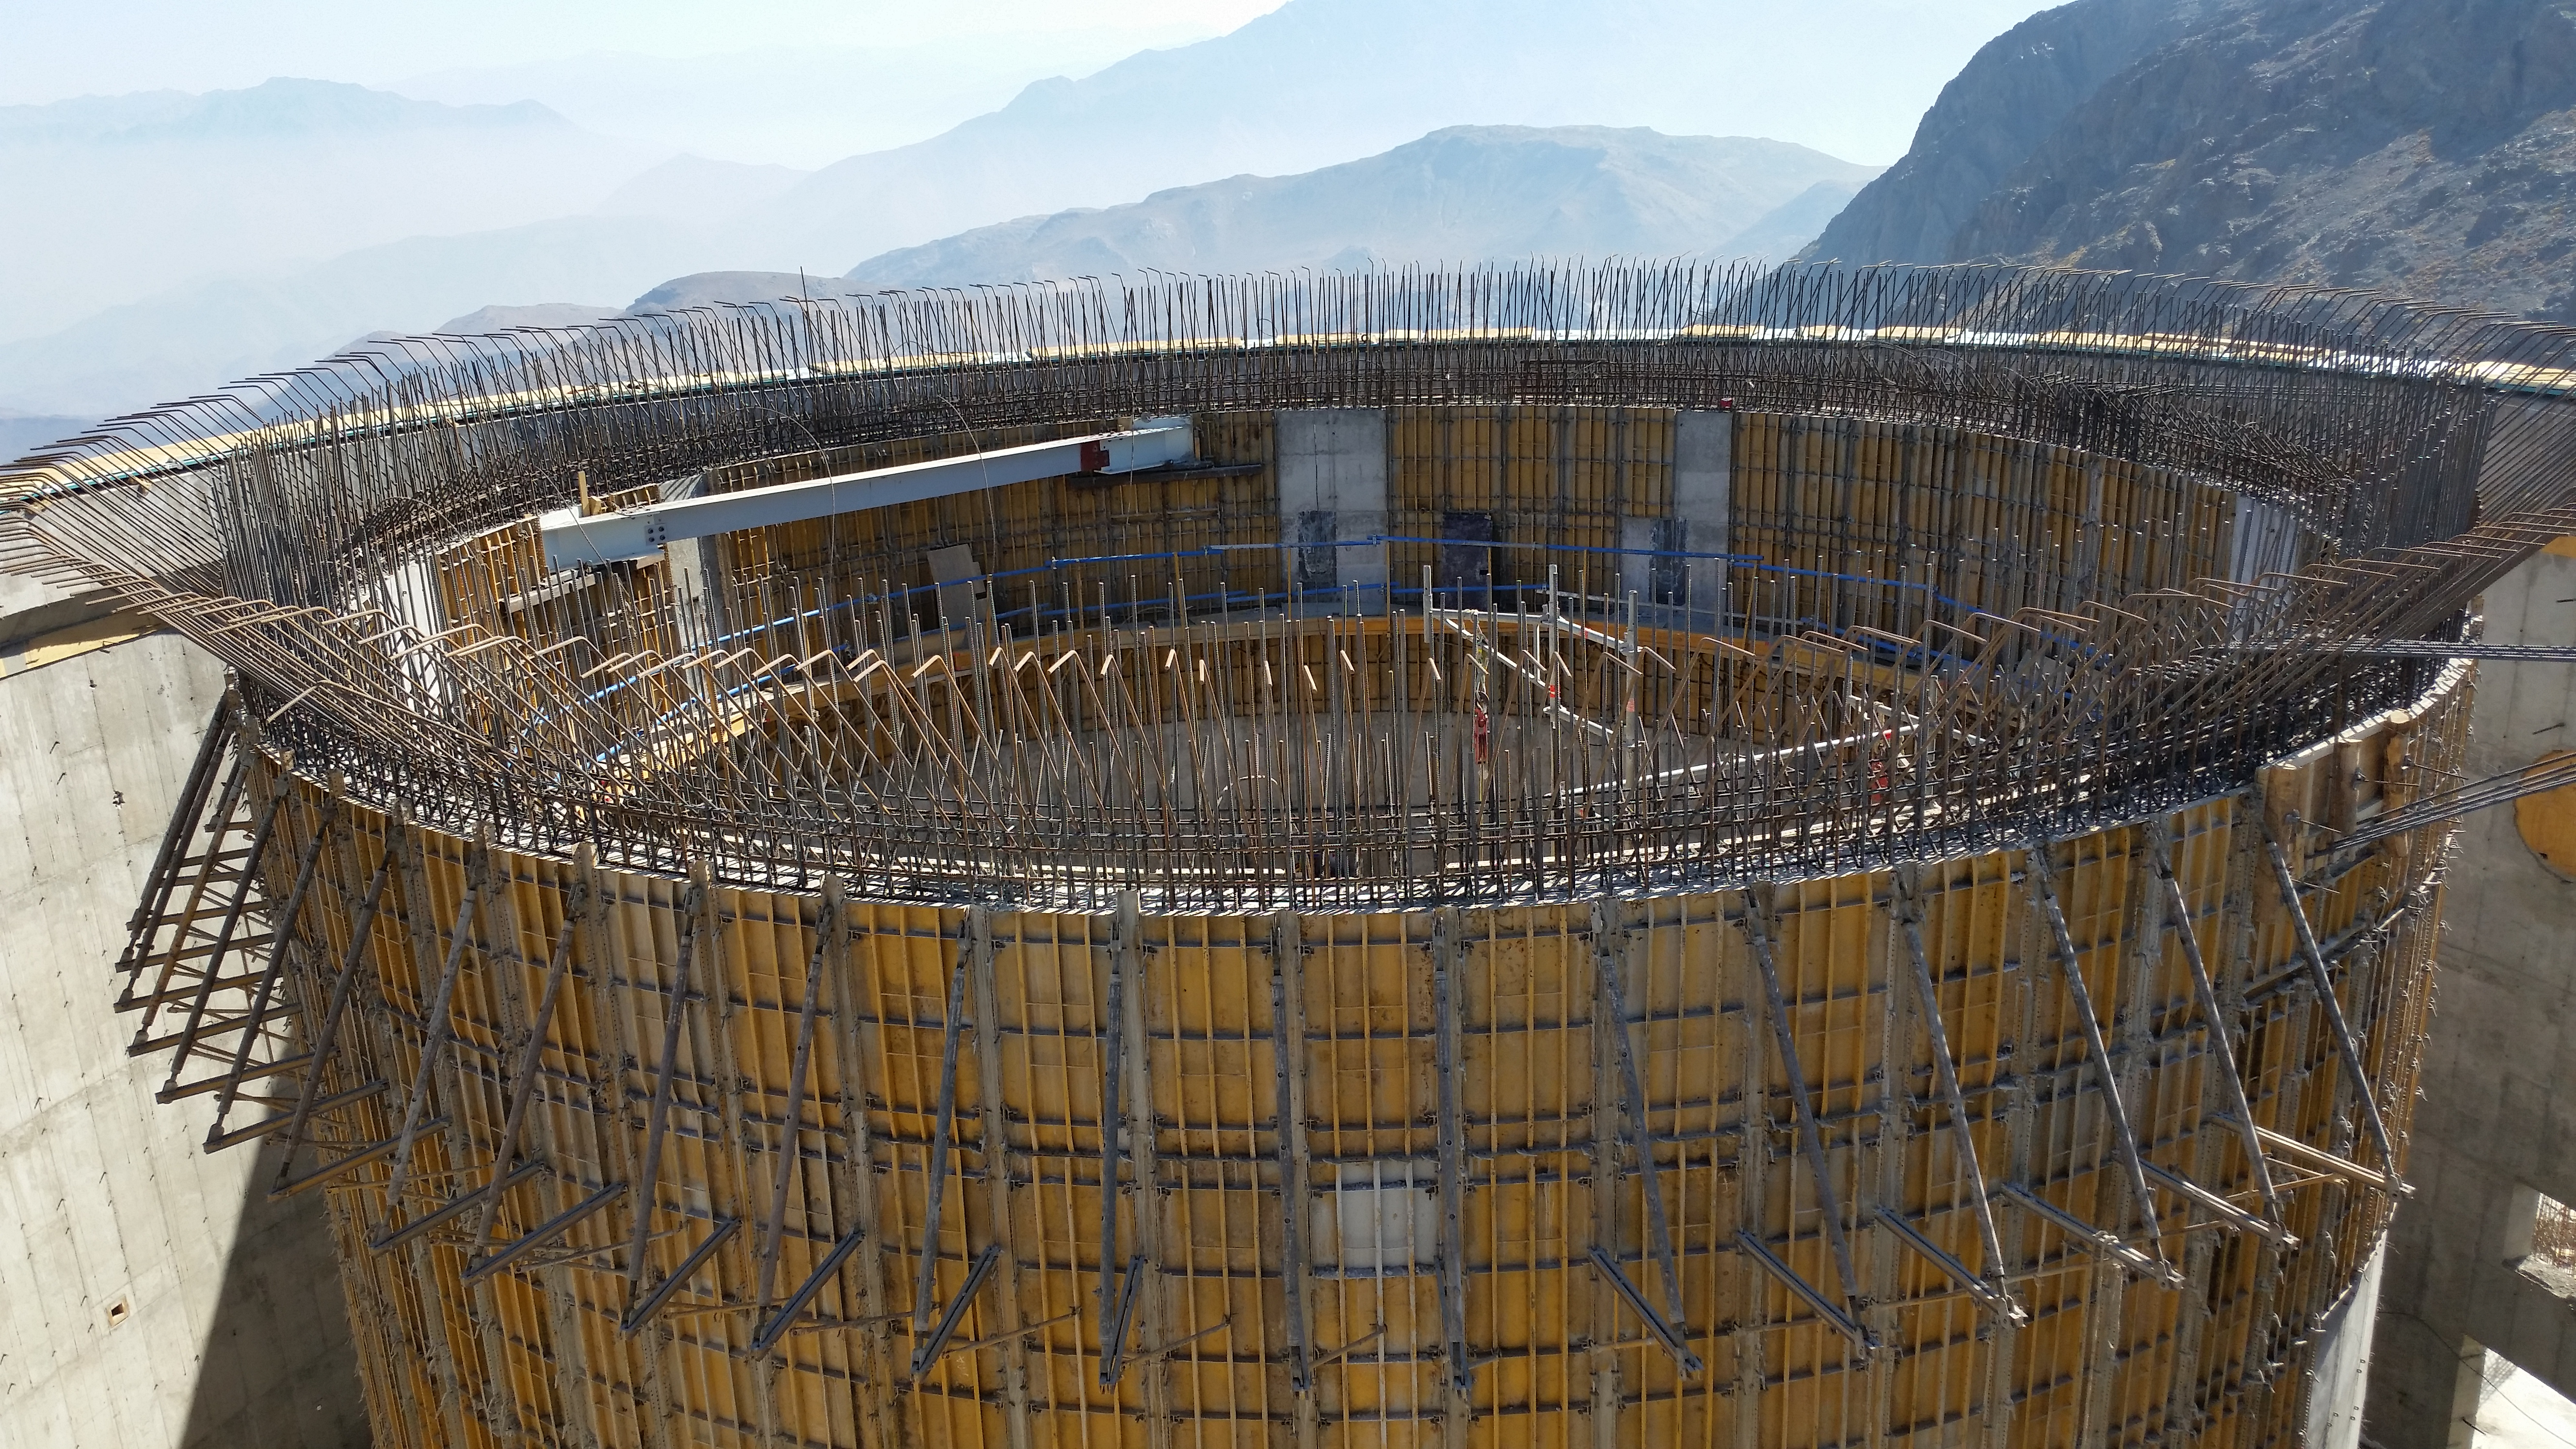

Formwork for the upper portion of the pier

The formwork for the upper portion of the pier with the lower enclosure behind.

Credit: Rubin Observatory/NSF/AURA